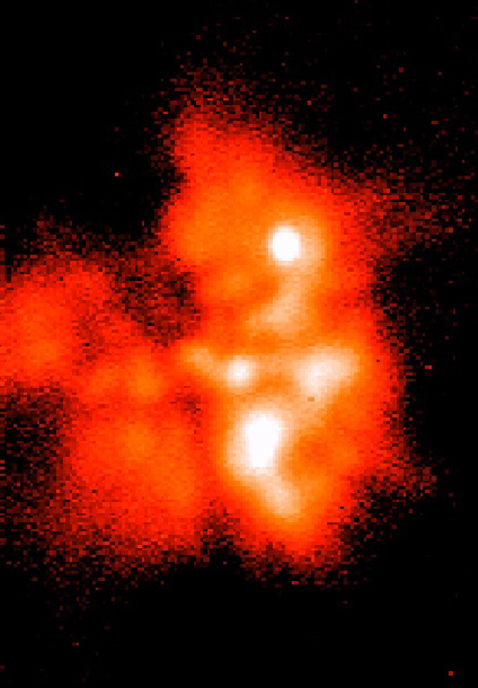

BN/KL complex in the Orion Nebula

This is one of series of mid-infrared images of the BN/KL complex, a star-forming region deep inside the Orion Nebula, obtained with ESO's Thermal Infrared MultiMode Instrument (TIMMI2), mounted at the Cassegrain focus of the 3.6-m telescope on La Silla. The area is located close to the Trapezium cluster. The dust is more transparent at longer wavelengths and the complex is clearly seen in this image obtained with TIMMI2 at wavelengths of 20.0µm. It shows in some detail the structures around the compact sources and the extended thermal emission from the dust. The brighter areas are the hotter ones.

Technical information: This image shows a similar Q-band (20.0 µm) mosaic, obtained with the same observing procedure. Both photos show diffraction limited structures in a 30 x 42 arcsec 2 sky field.

Credit: ESO